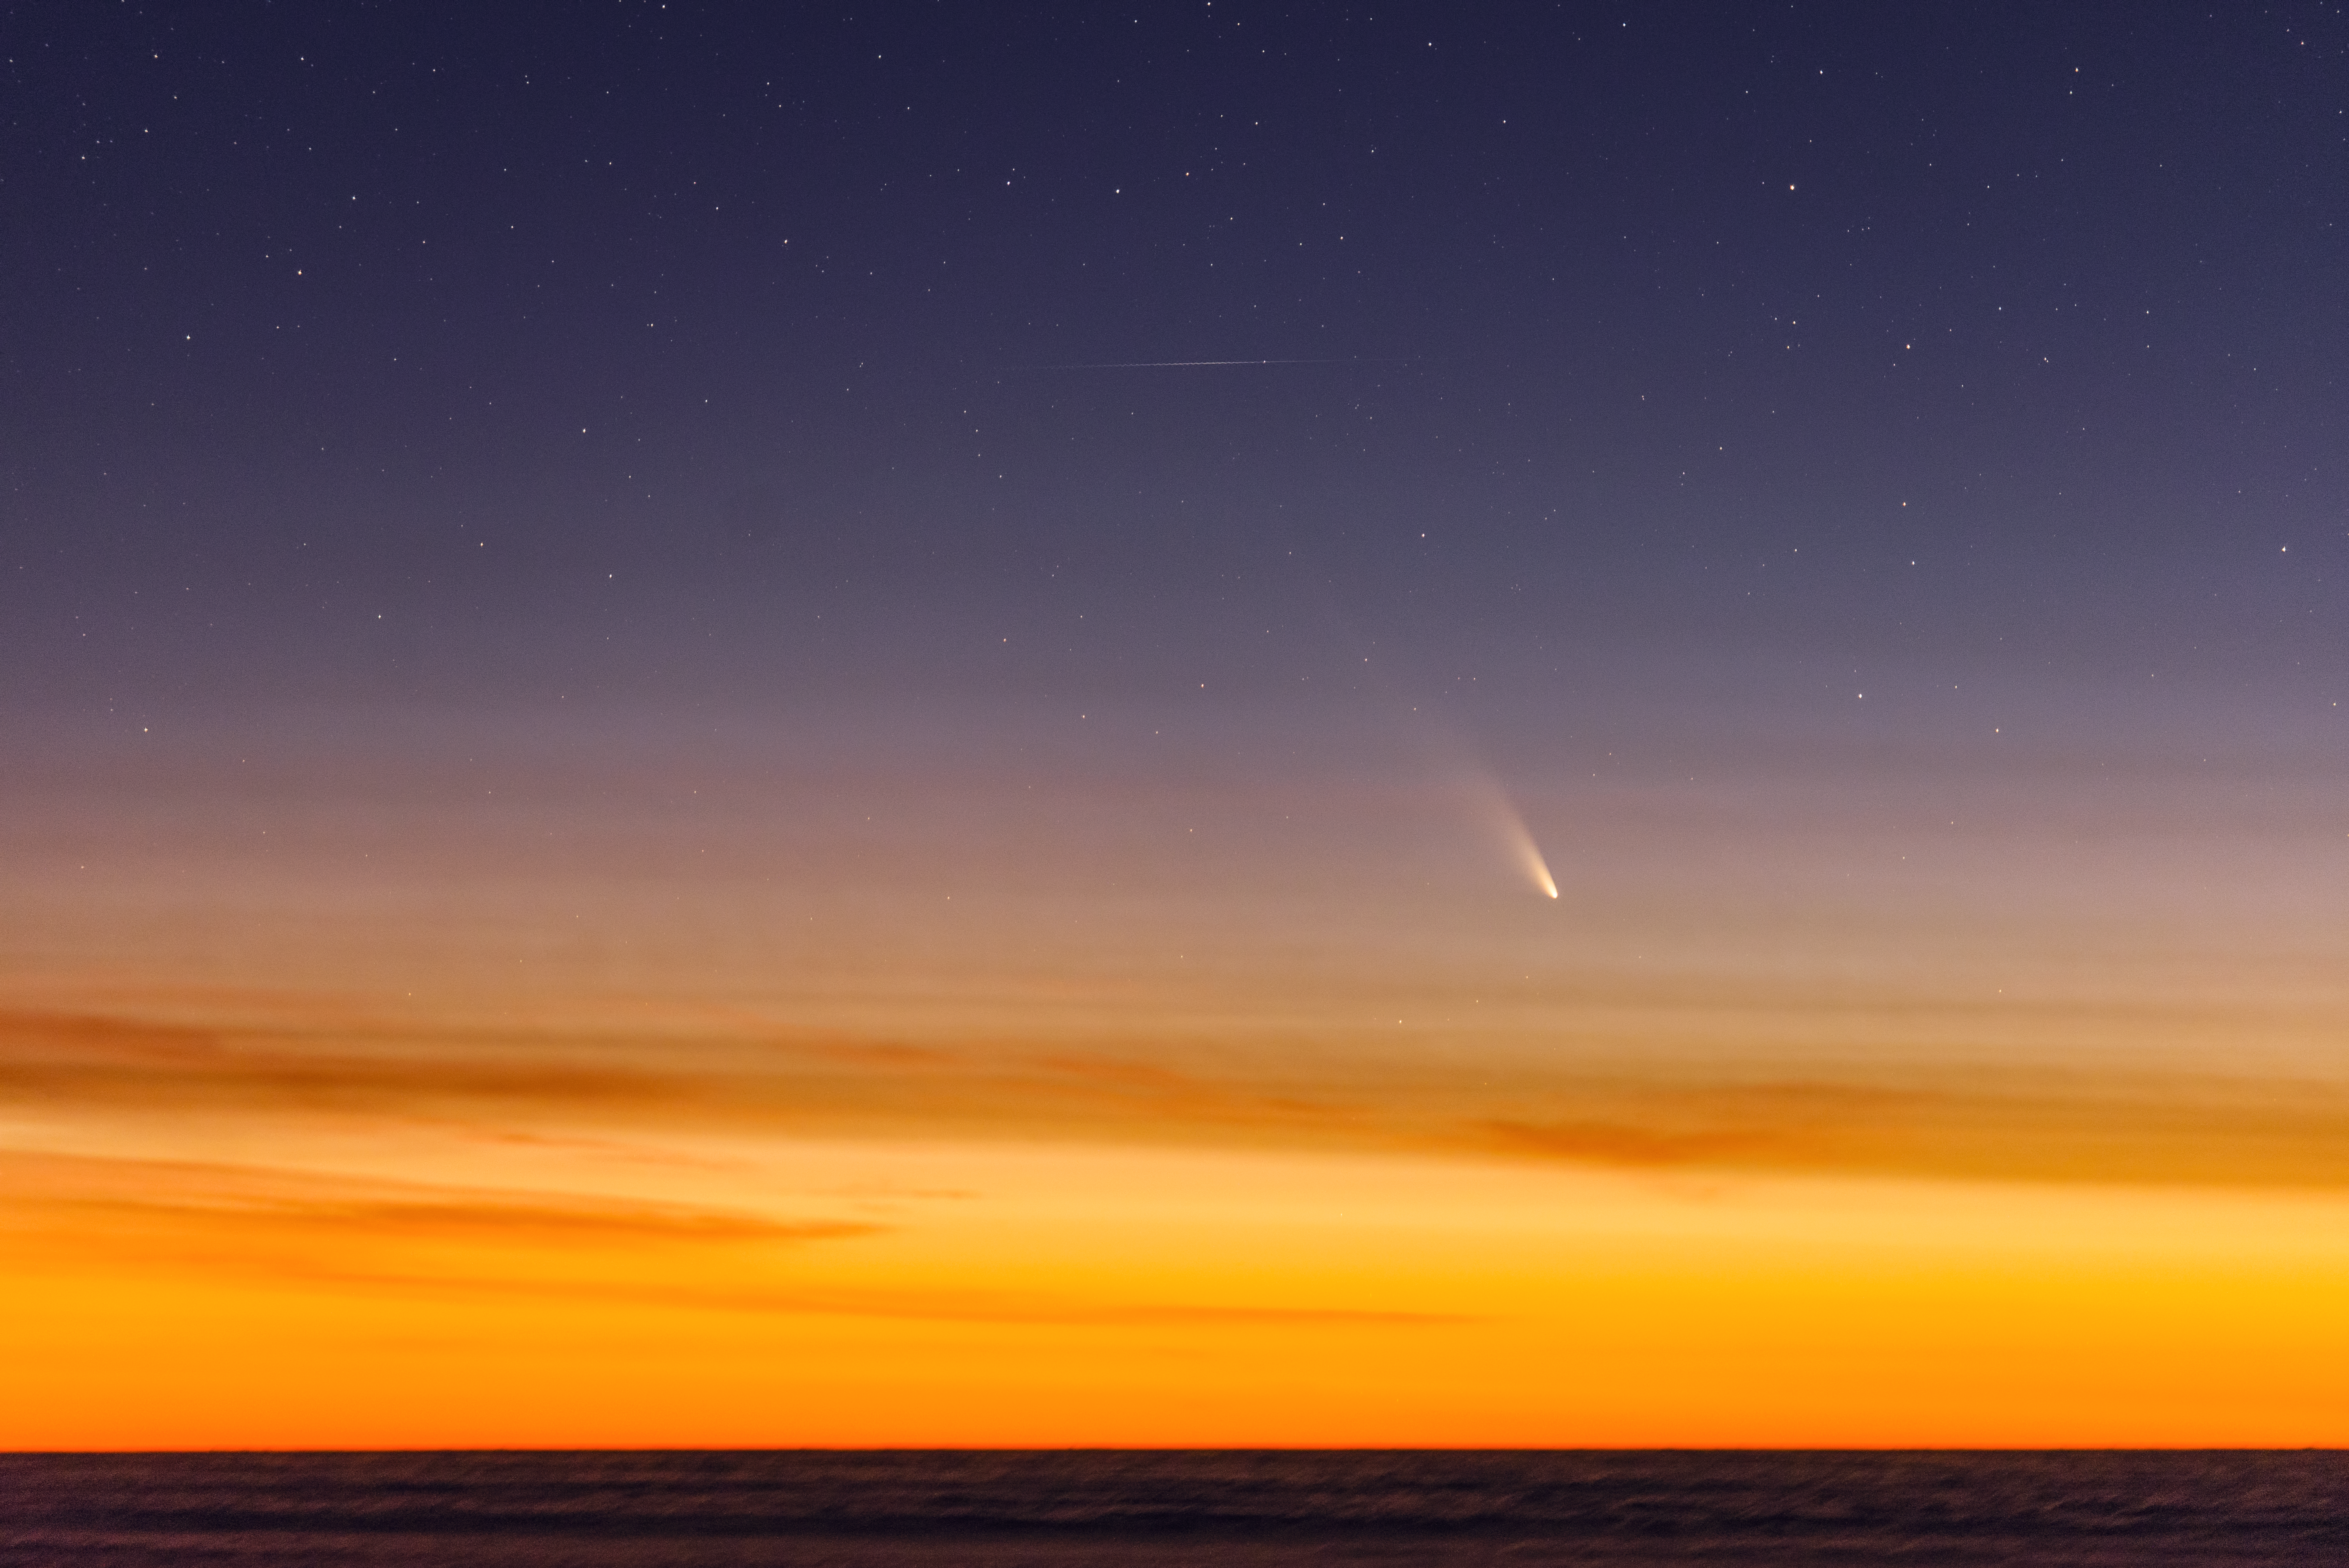

Comet streaking across the sky

Stunning image of this wonderful spectacle

Credit: G. Brammer/ESO